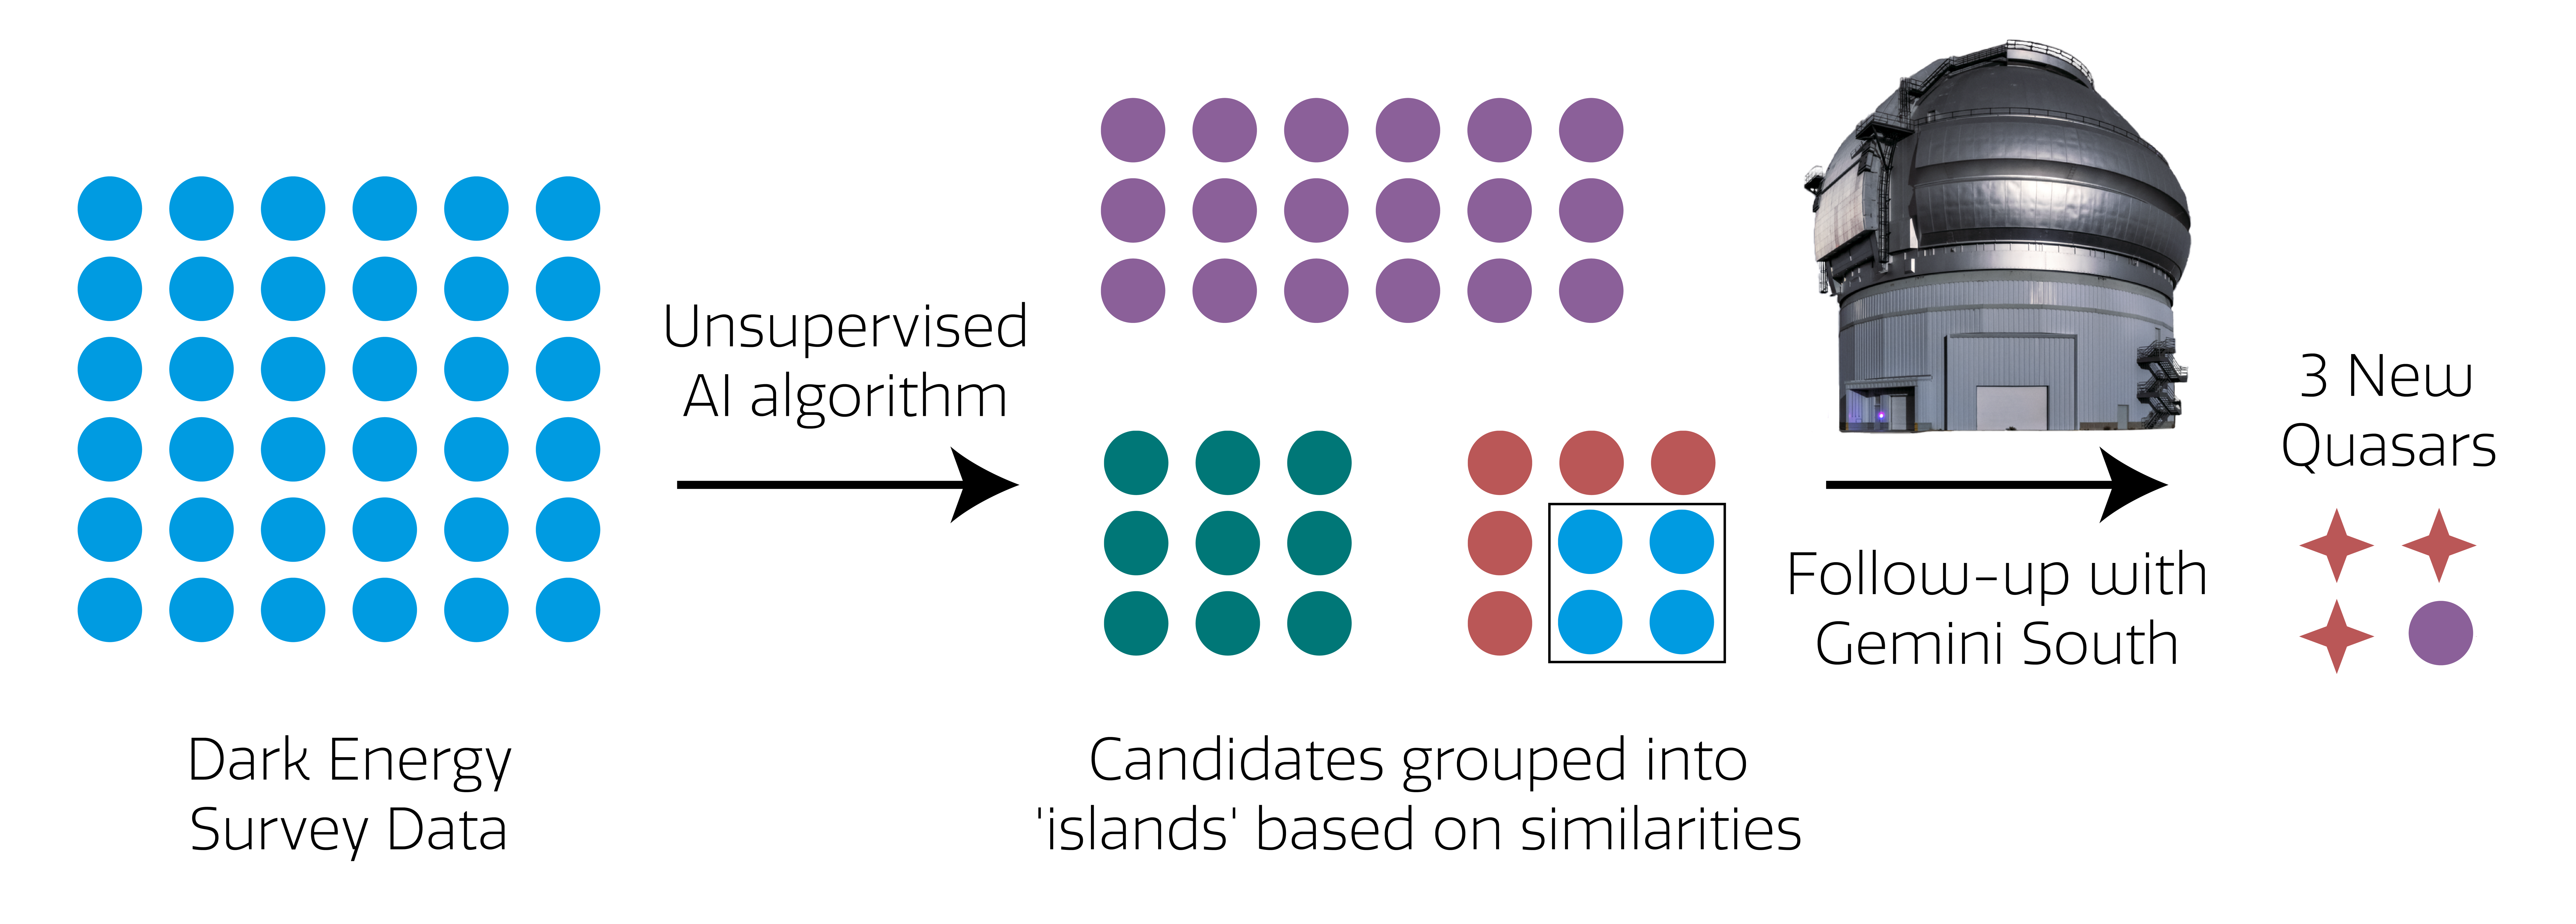

AI Algorithm Graphic

This infographic demonstrates the process that Byrne and his team used to discover three cosmic gems hidden within an ocean of Dark Energy Survey data.
Part of the Foundational Diagrams collection.

Credit: NOIRLab/NSF/AURA/